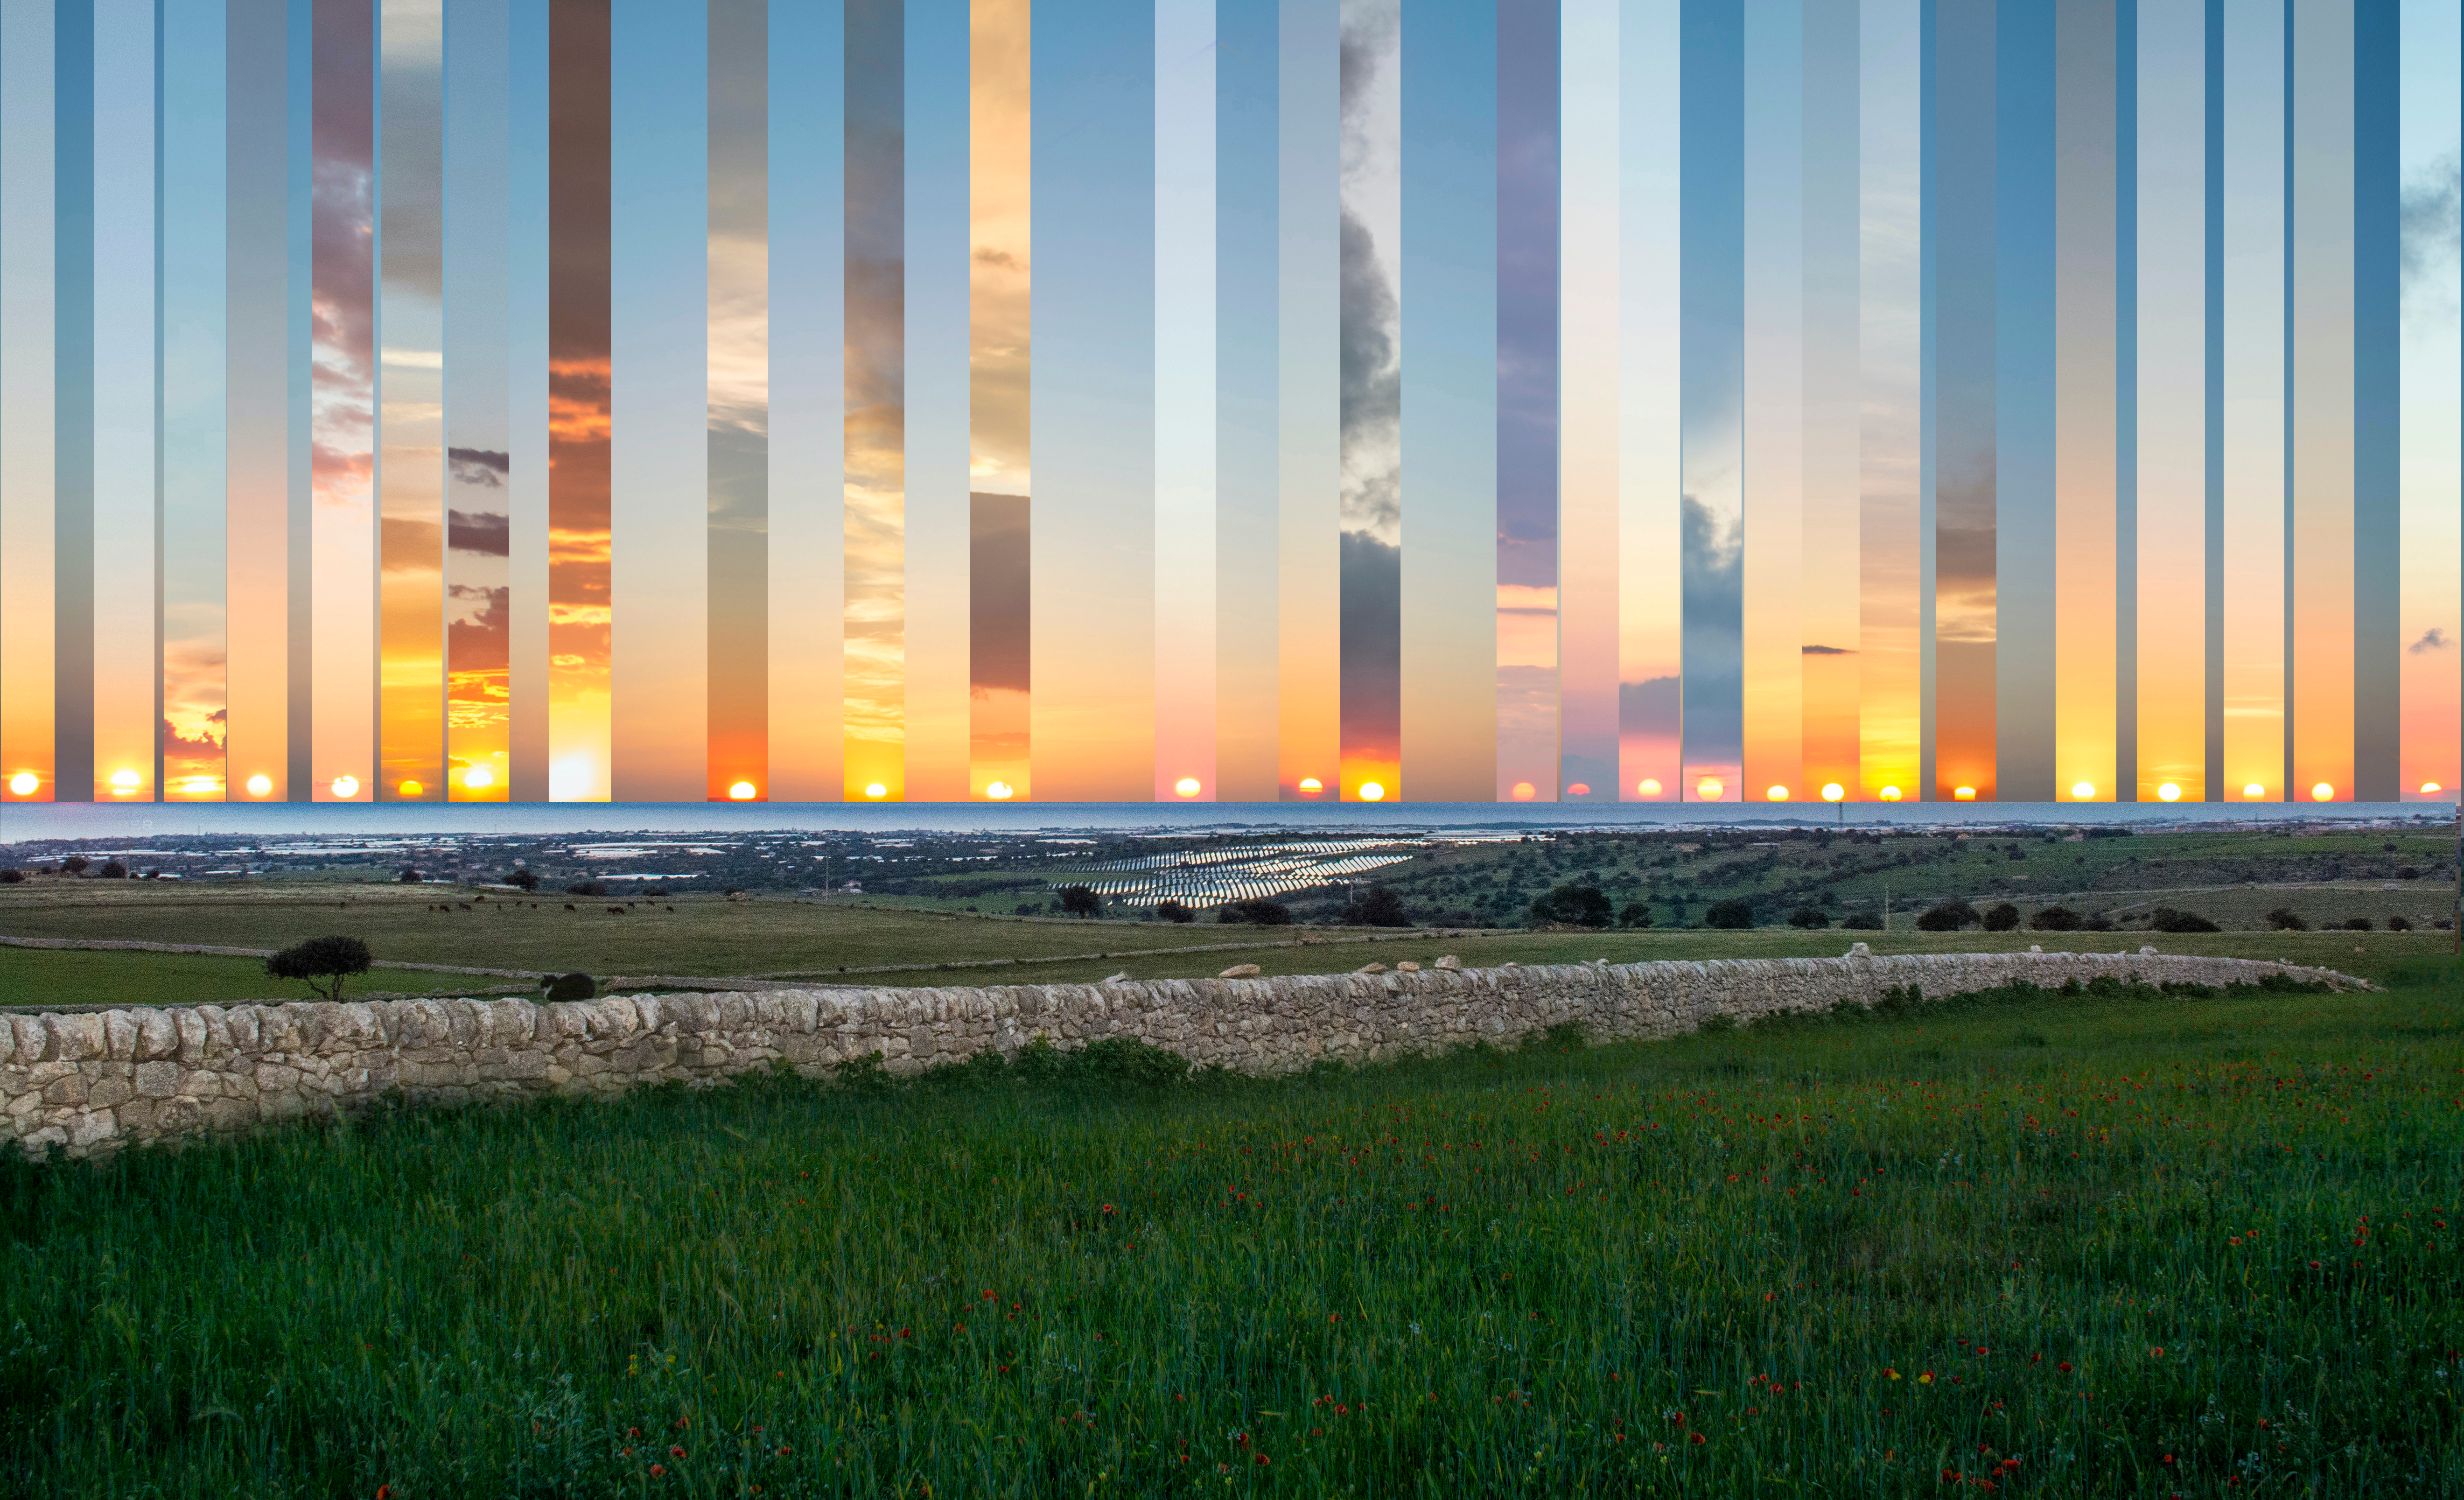

Occasive Amplitude

Photographer: Marcella Giulia Pace
Country: Italy

Captured from Gatto Corvino village in Sicily, this composite showcases the Sun setting at various points over the sea from the winter to the summer solstice (2016–2017). It won second place in the category of Still images of sunrise and sunset location over the year. The centre frame marks due west. As Earth orbits the Sun, the position of the setting (and rising) Sun changes from being northward of due west (east) in summer to southward of due west (east) in winter. During the equinoxes — when day and night are of equal length — the Sun rises directly in the east and sets directly in the west. The changing location of the Sun on the horizon is due to Earth’s axial tilt as it orbits the Sun. In temperate regions of Earth, the Sun’s height above the horizon at noon is at its highest and lowest points in the sky on the summer and winter solstices respectively.

Also see image in Zenodo: https://doi.org/10.5281/zenodo.10278776

Credit: Marcella Giulia Pace/IAU OAE (CC BY 4.0)